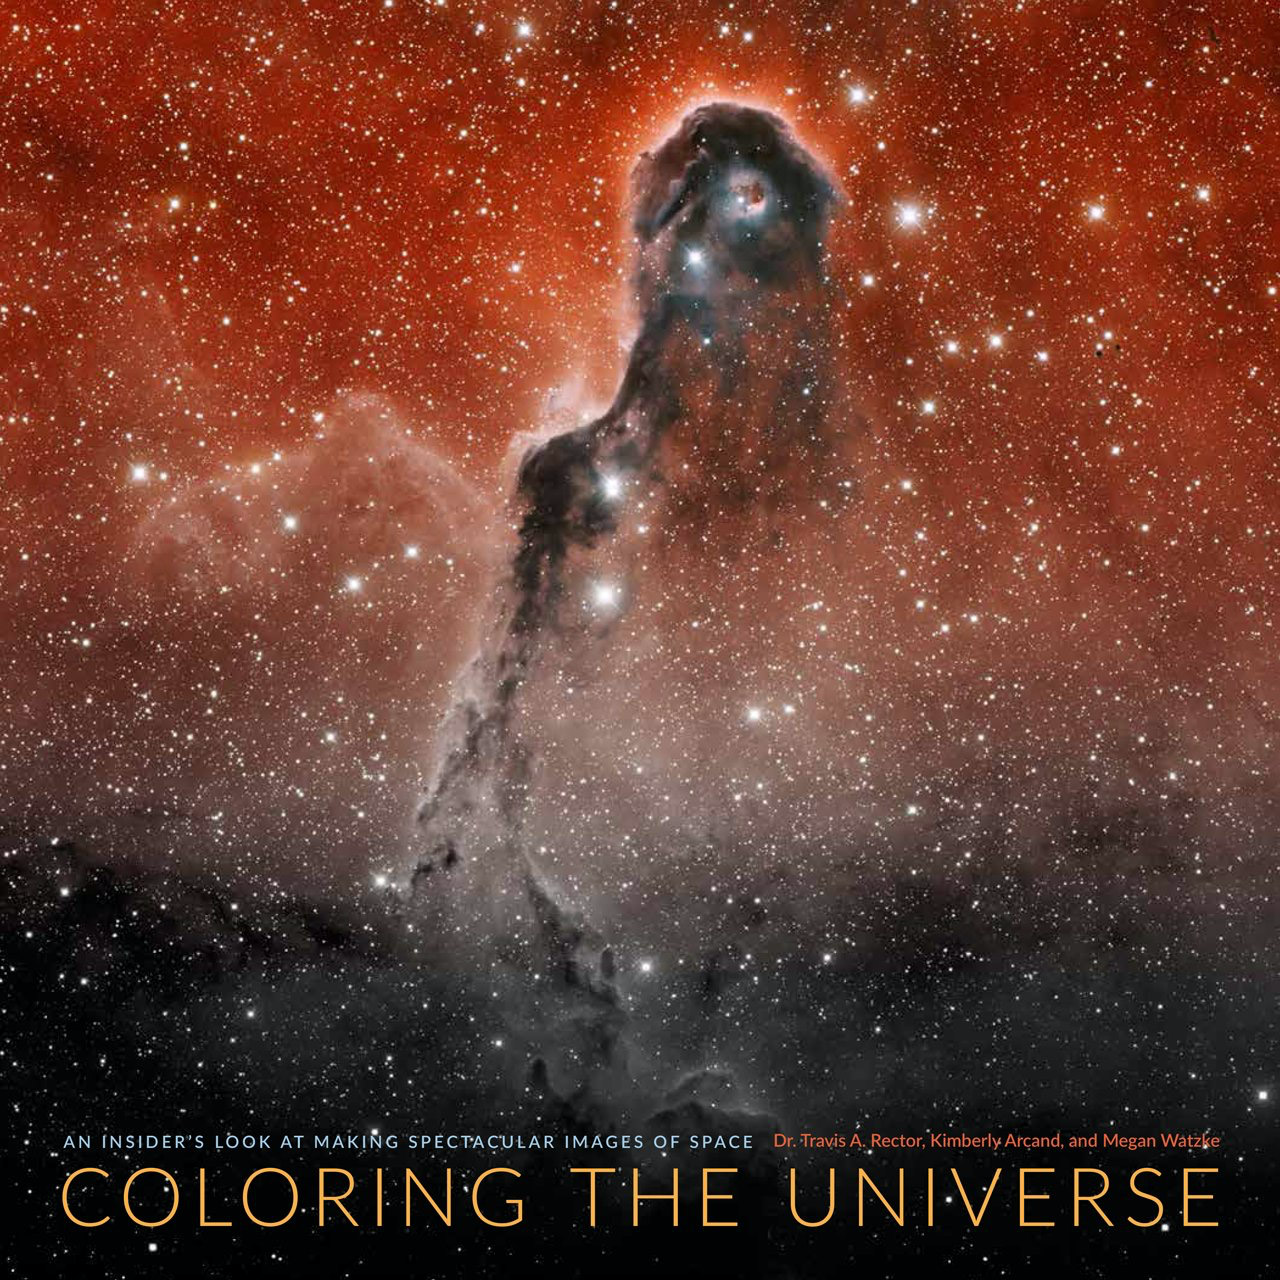

Cover of Coloring the Universe

The cover of Coloring the Universe features an image of IC 1396A Elephant Trunk Nebula.

Credit: NOIRLab